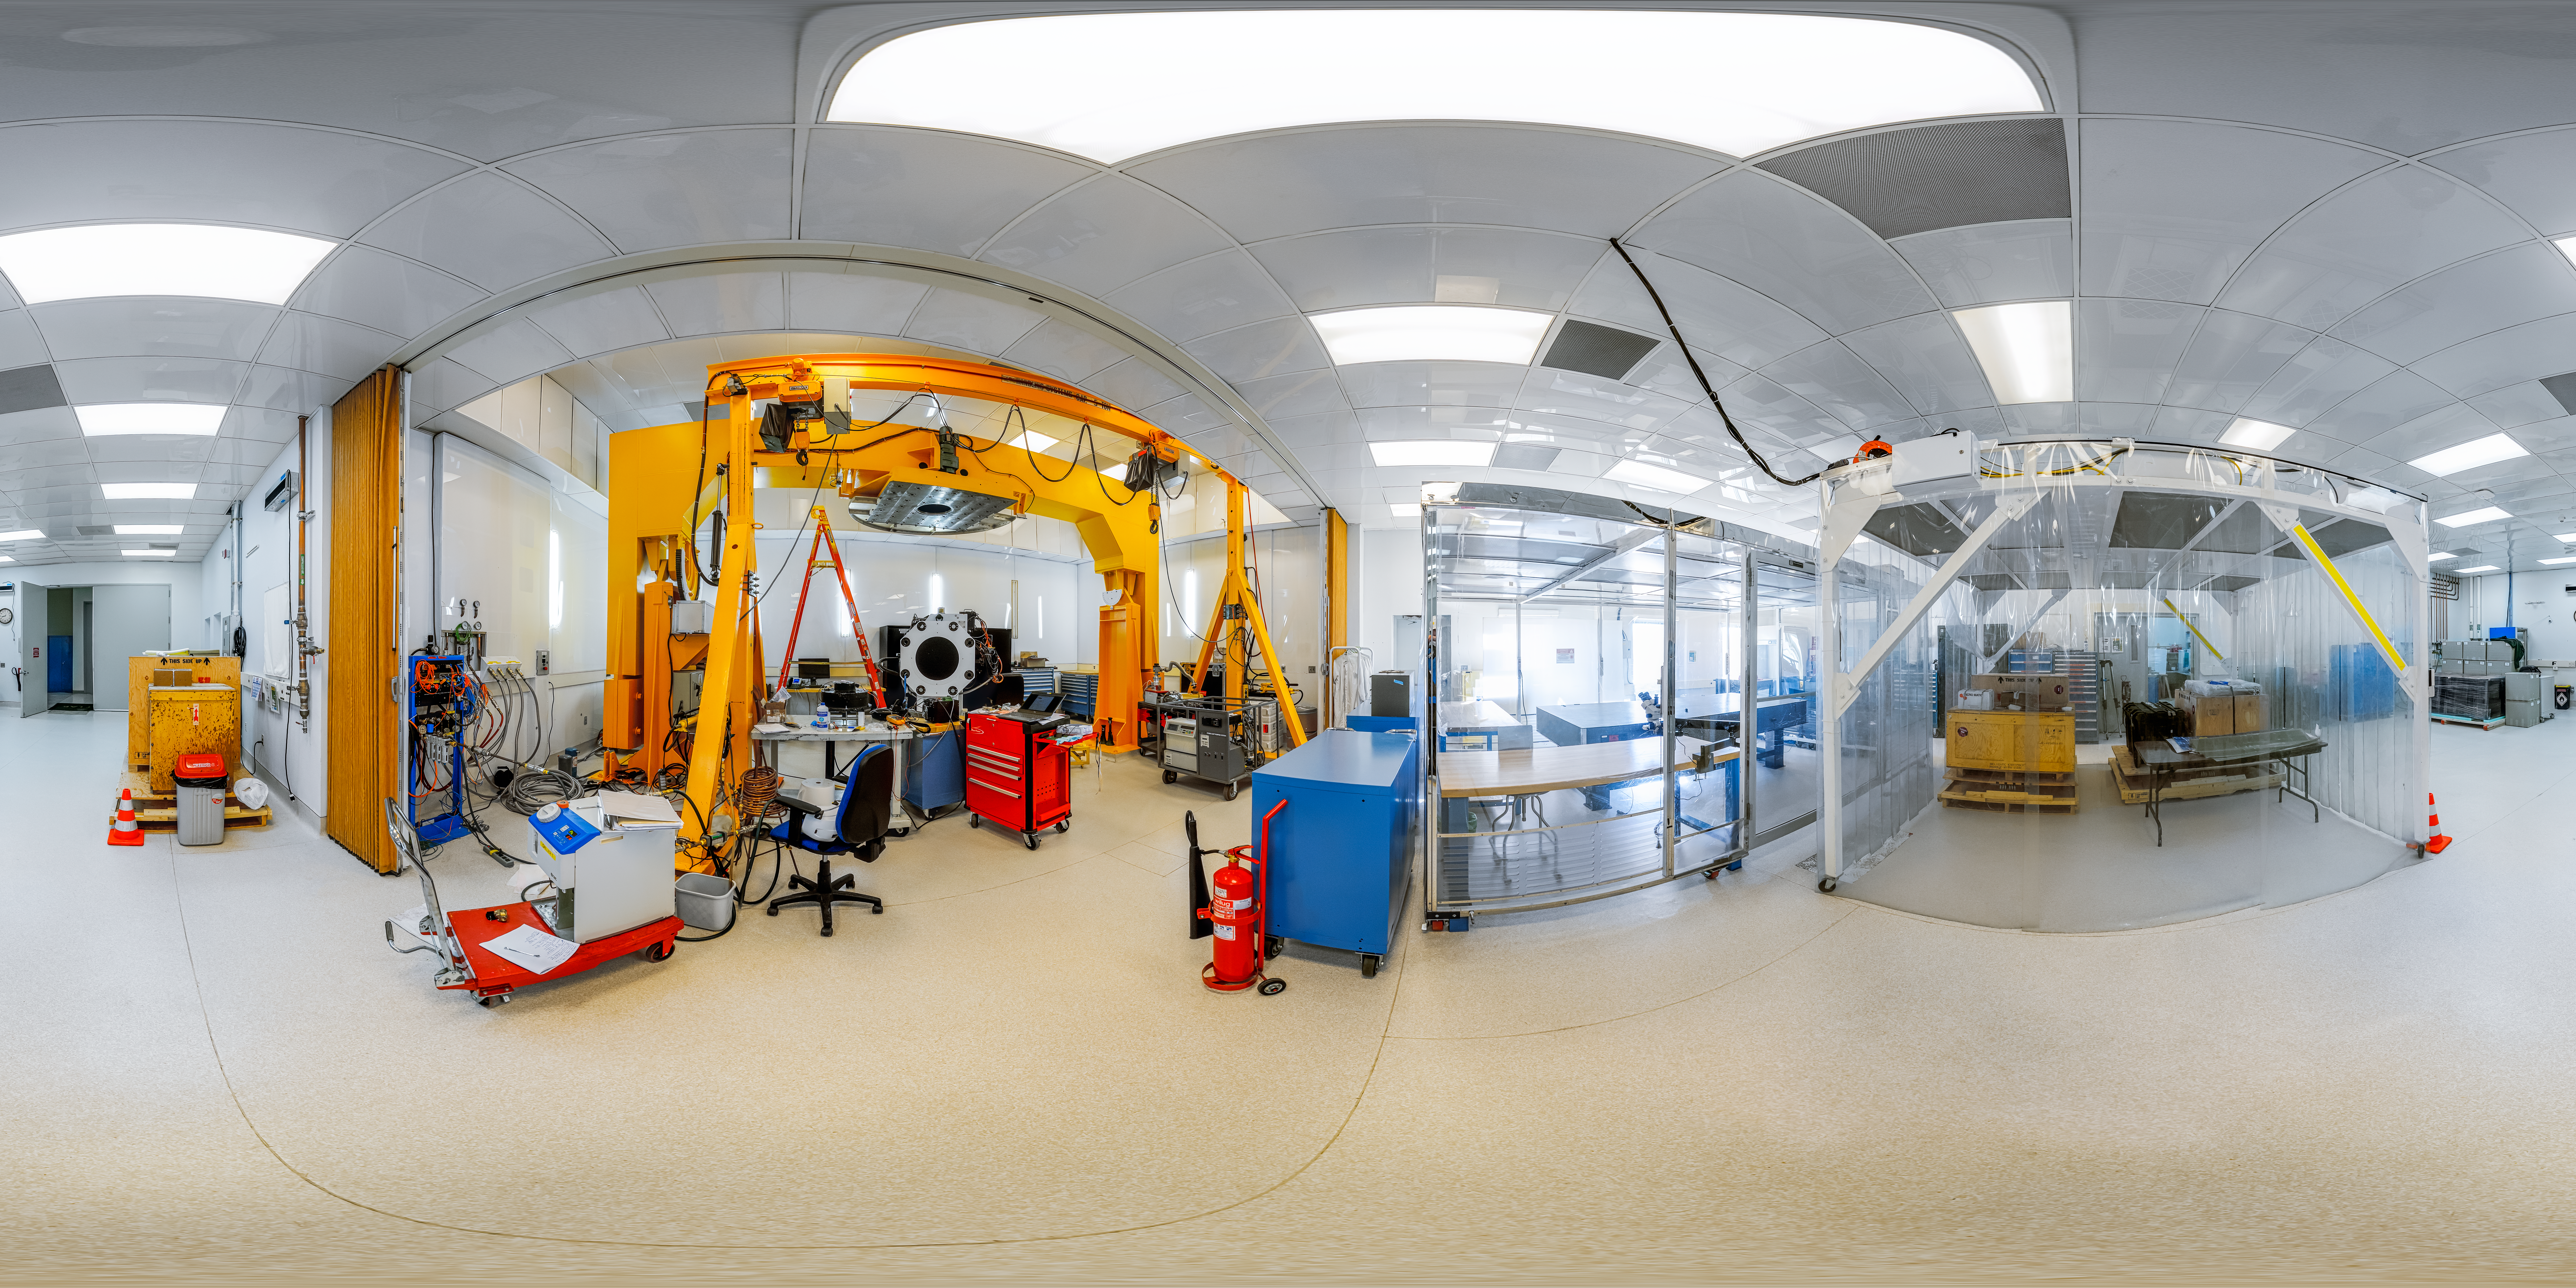

Gemini South Cleaning Lab 360 Panorama

A 360 panorama inside the Gemini South cleaning lab on Cerro Pachón in Chile.

Credit: NOIRLab/NSF/AURA/P. Horálek